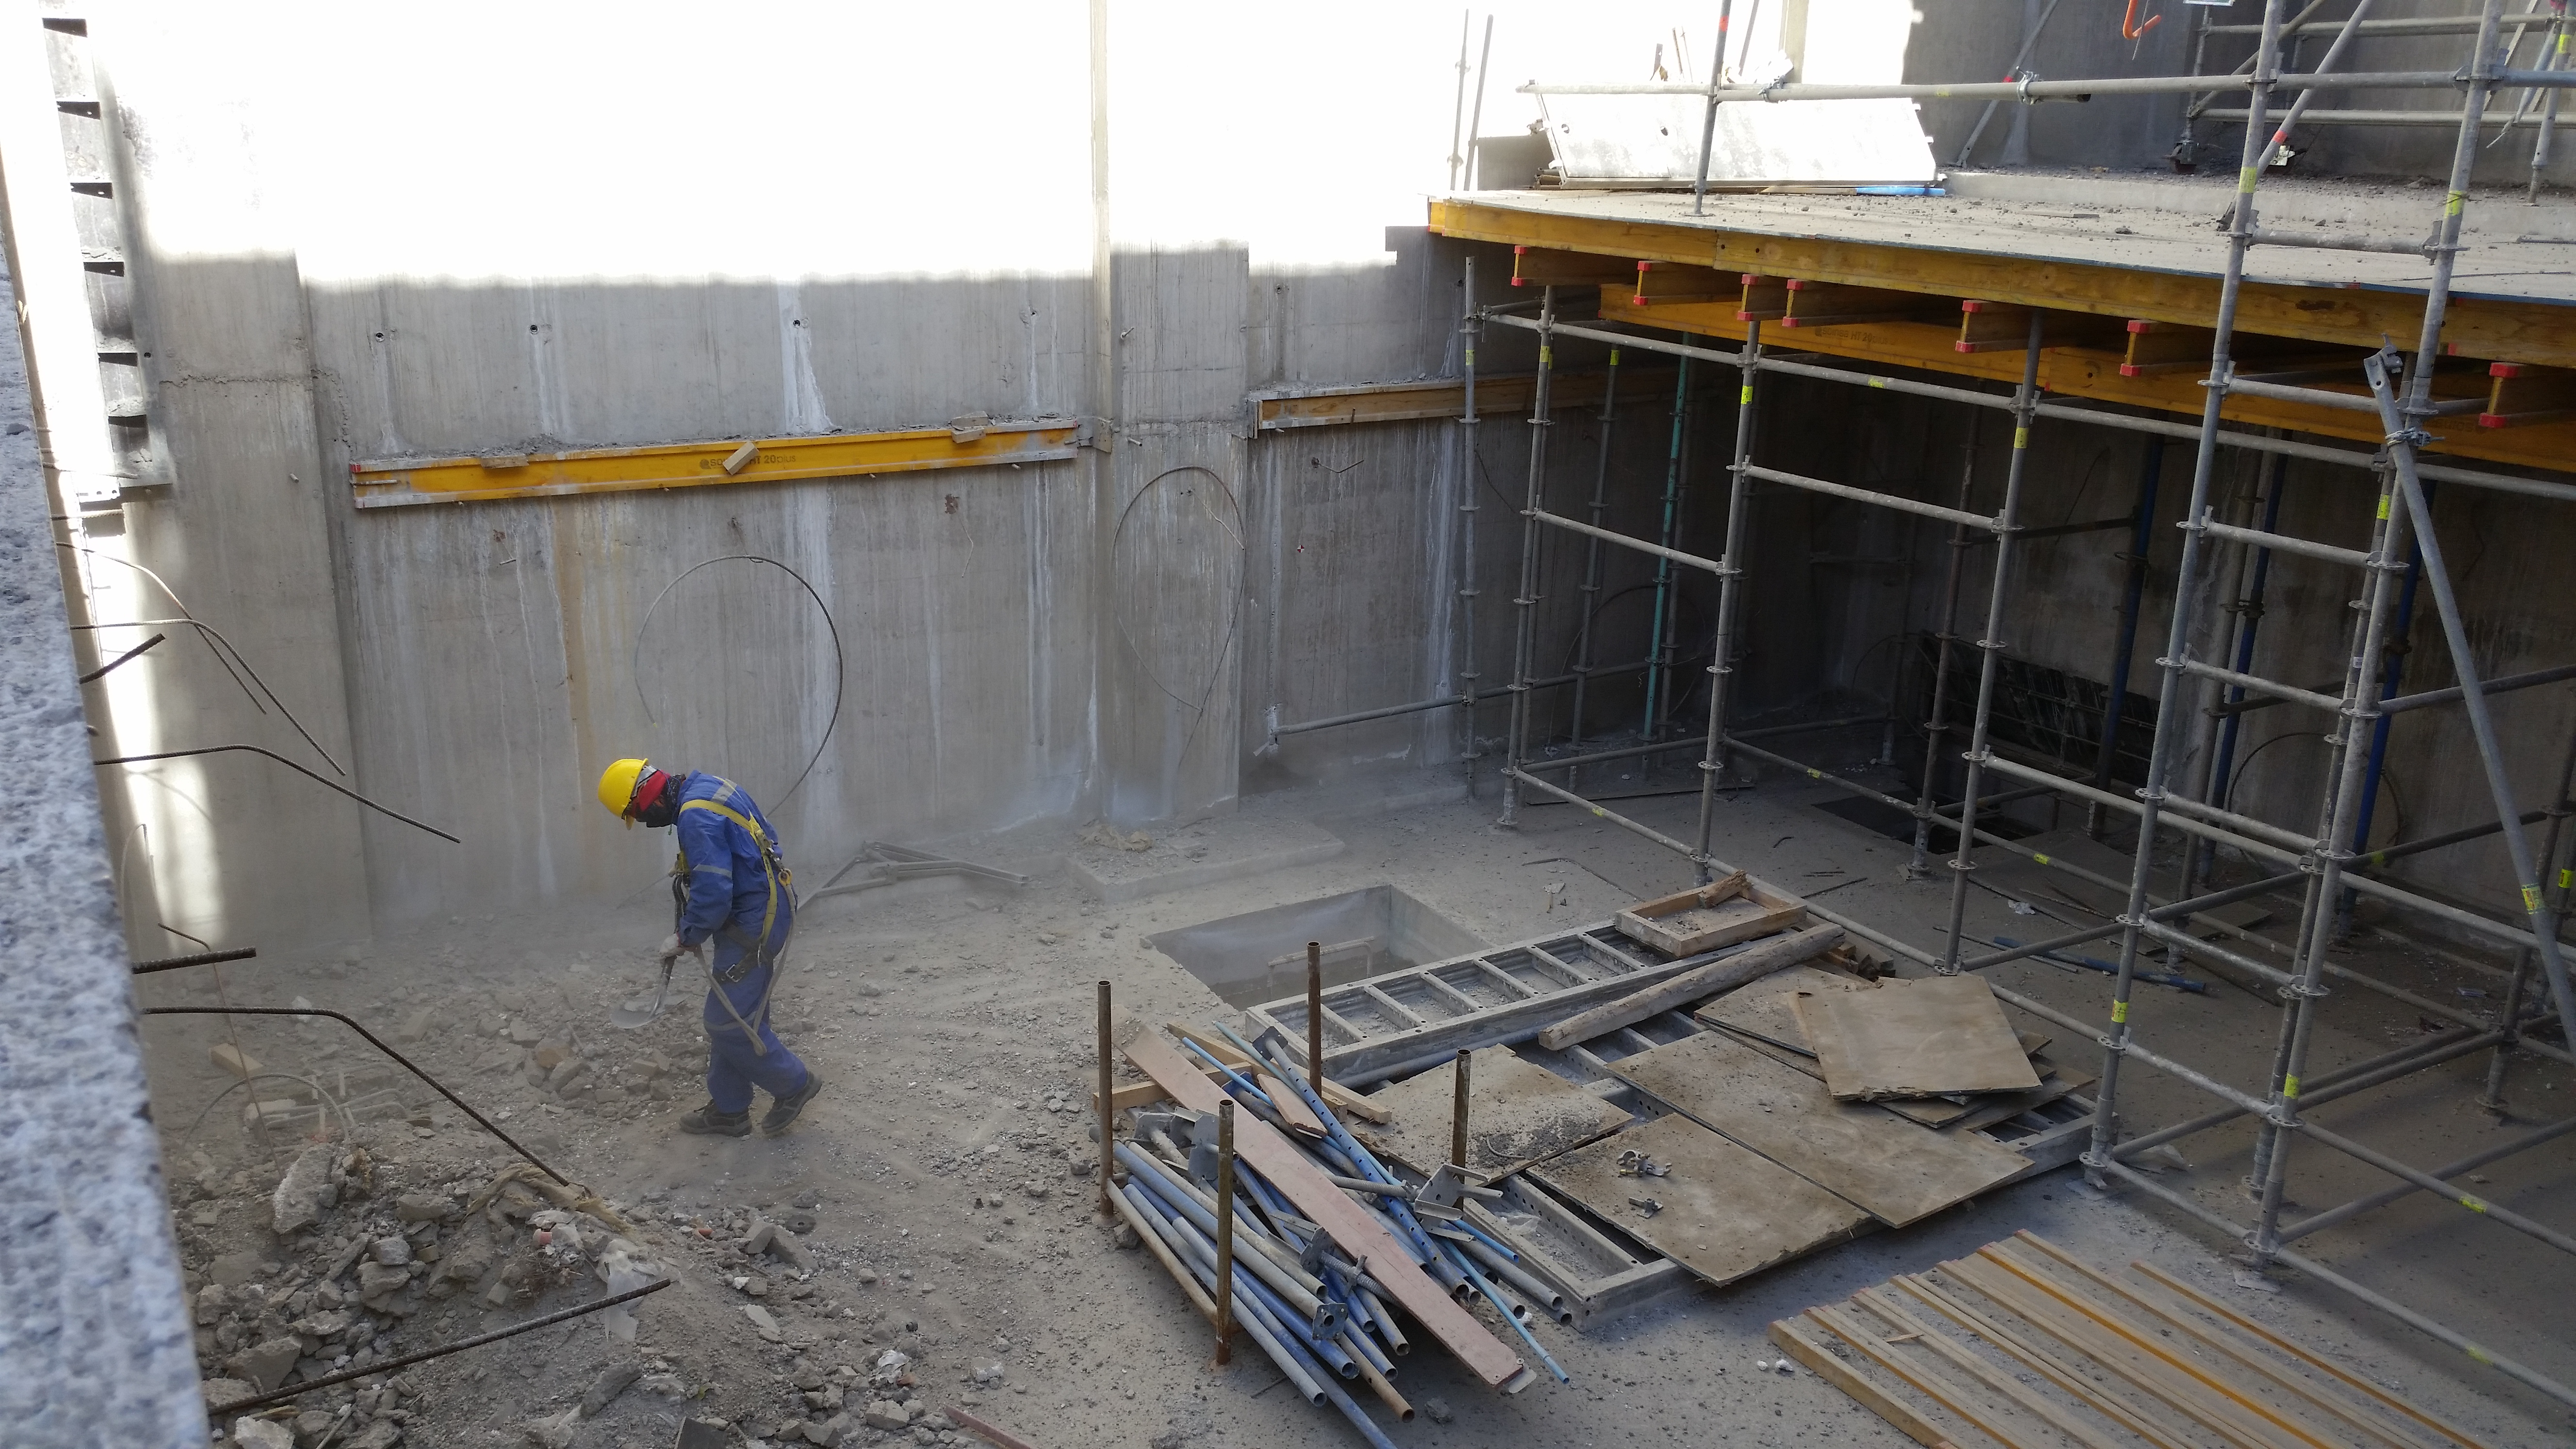

Elevator pit prep

Preparation of the elevator pit.

Credit: Rubin Observatory/NSF/AURA